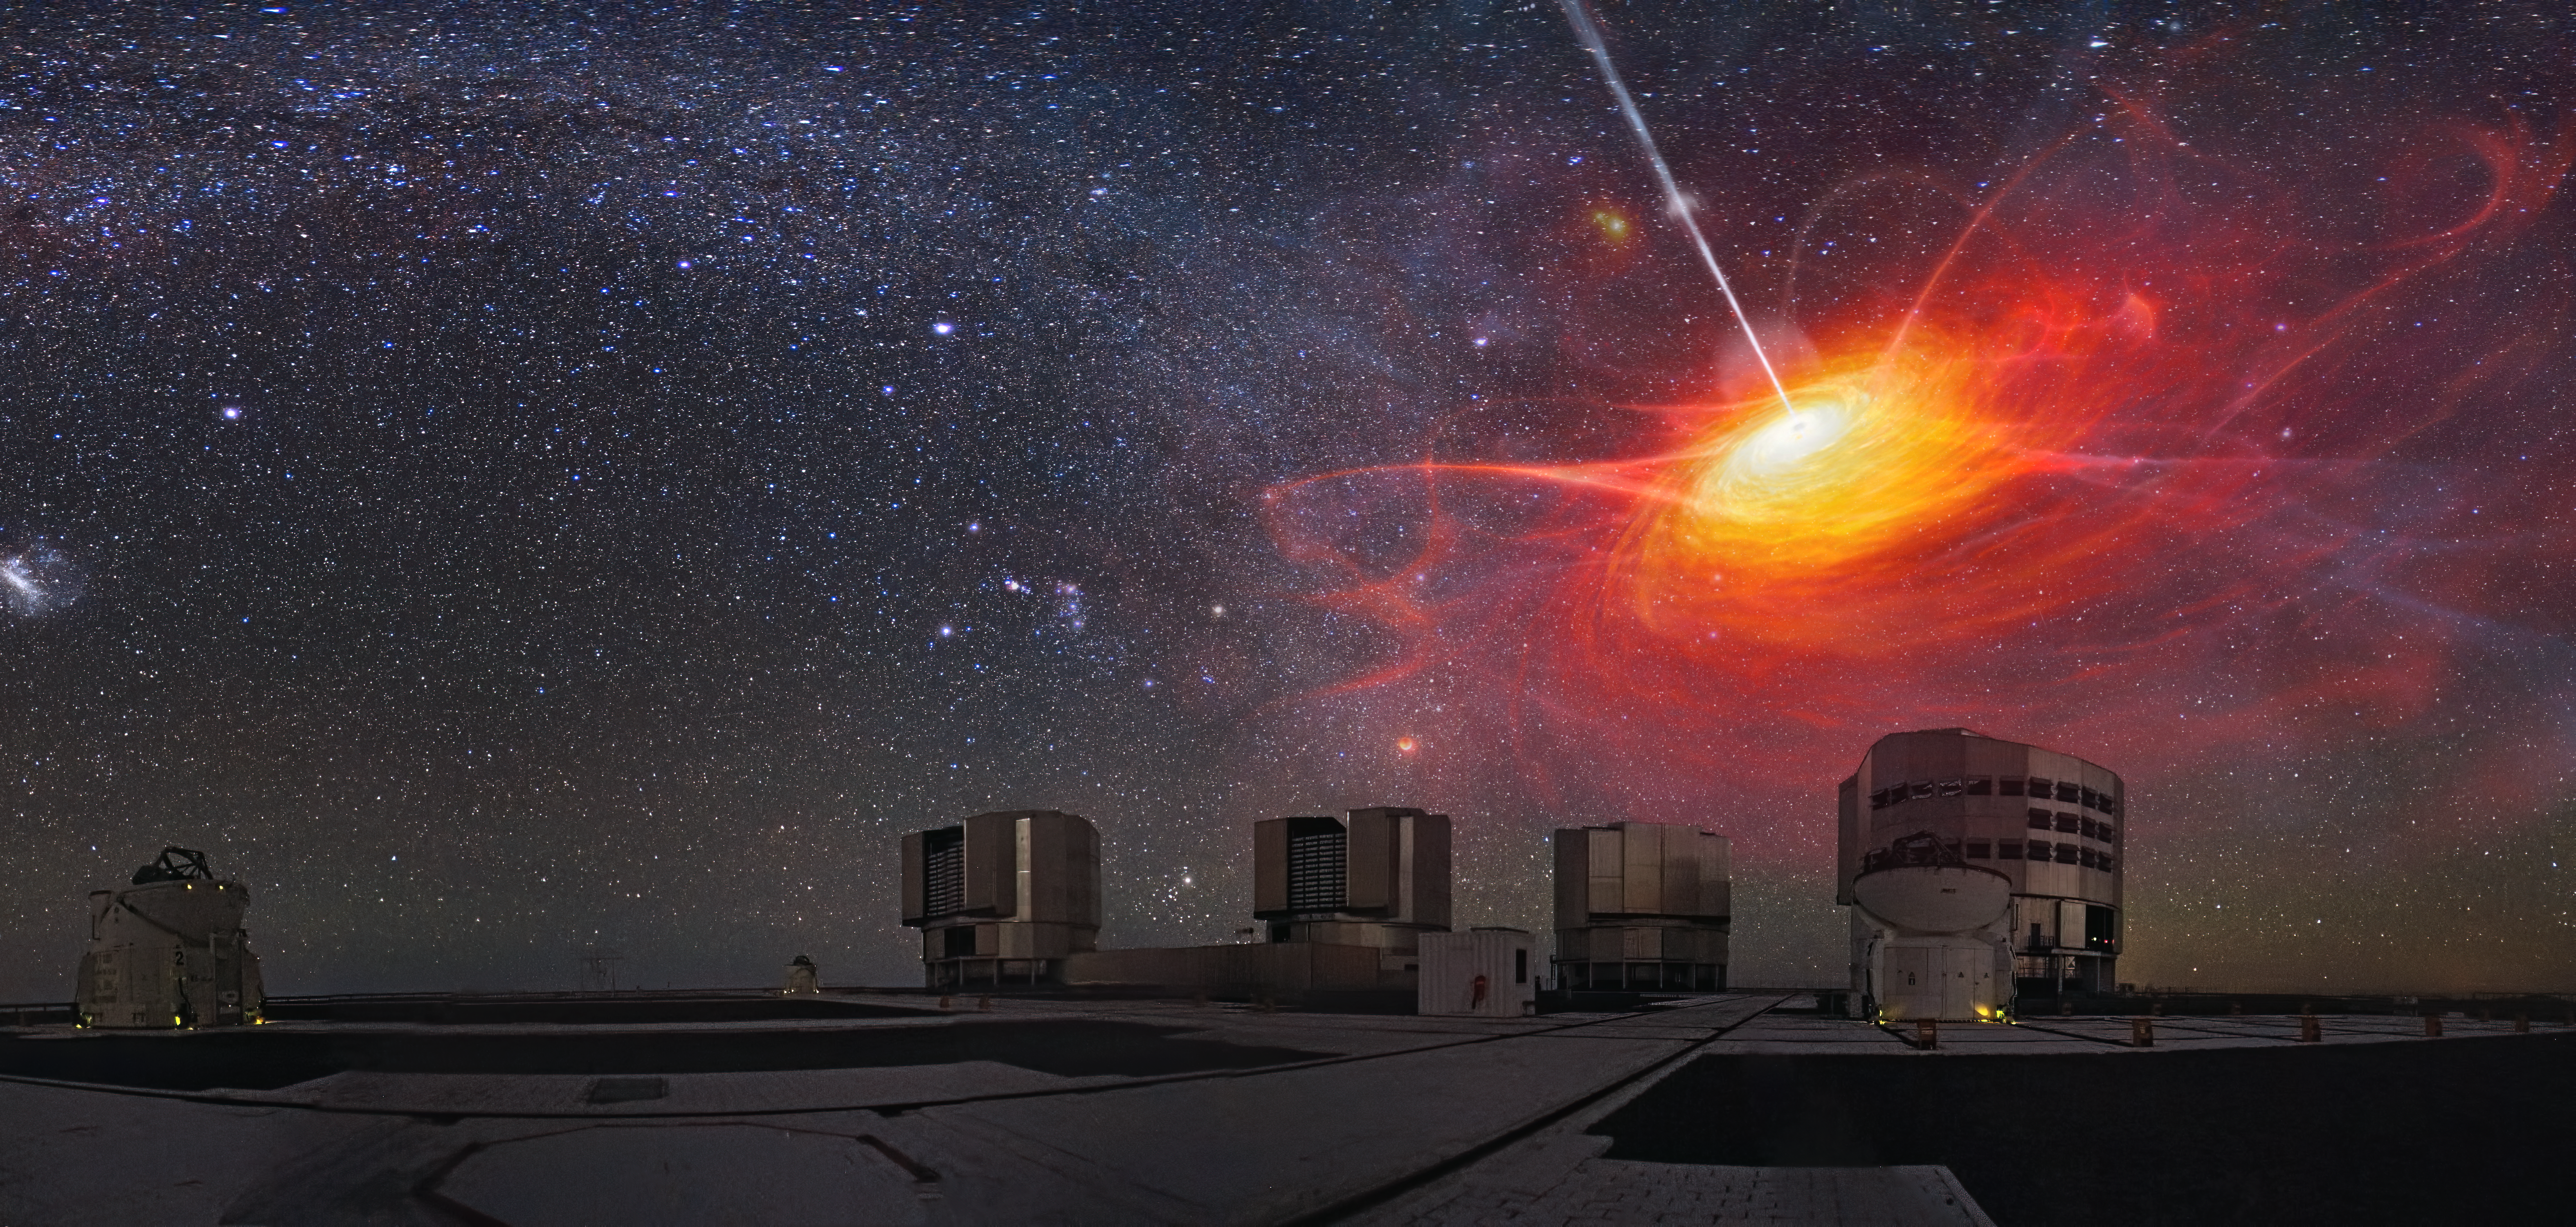

Weighing black holes with GRAVITY+

This artist’s impression imagines the swirling material around a distant black hole, not to scale, above a real image of ESO’s Very Large Telescope Interferometer (VLTI) at Paranal in Chile.

Using the VLTI, astronomers have, for the first time, made a direct measurement of the mass of a remote black hole, one so far away that light from its surroundings took 11 billion years to reach us. This distant measurement, presented in January 2024, was made possible thanks to the upgraded GRAVITY instrument, a part of a series of improvements on the VLTI called GRAVITY+.

Credit: ESO/M. Kornmesser, Y. Beletsky